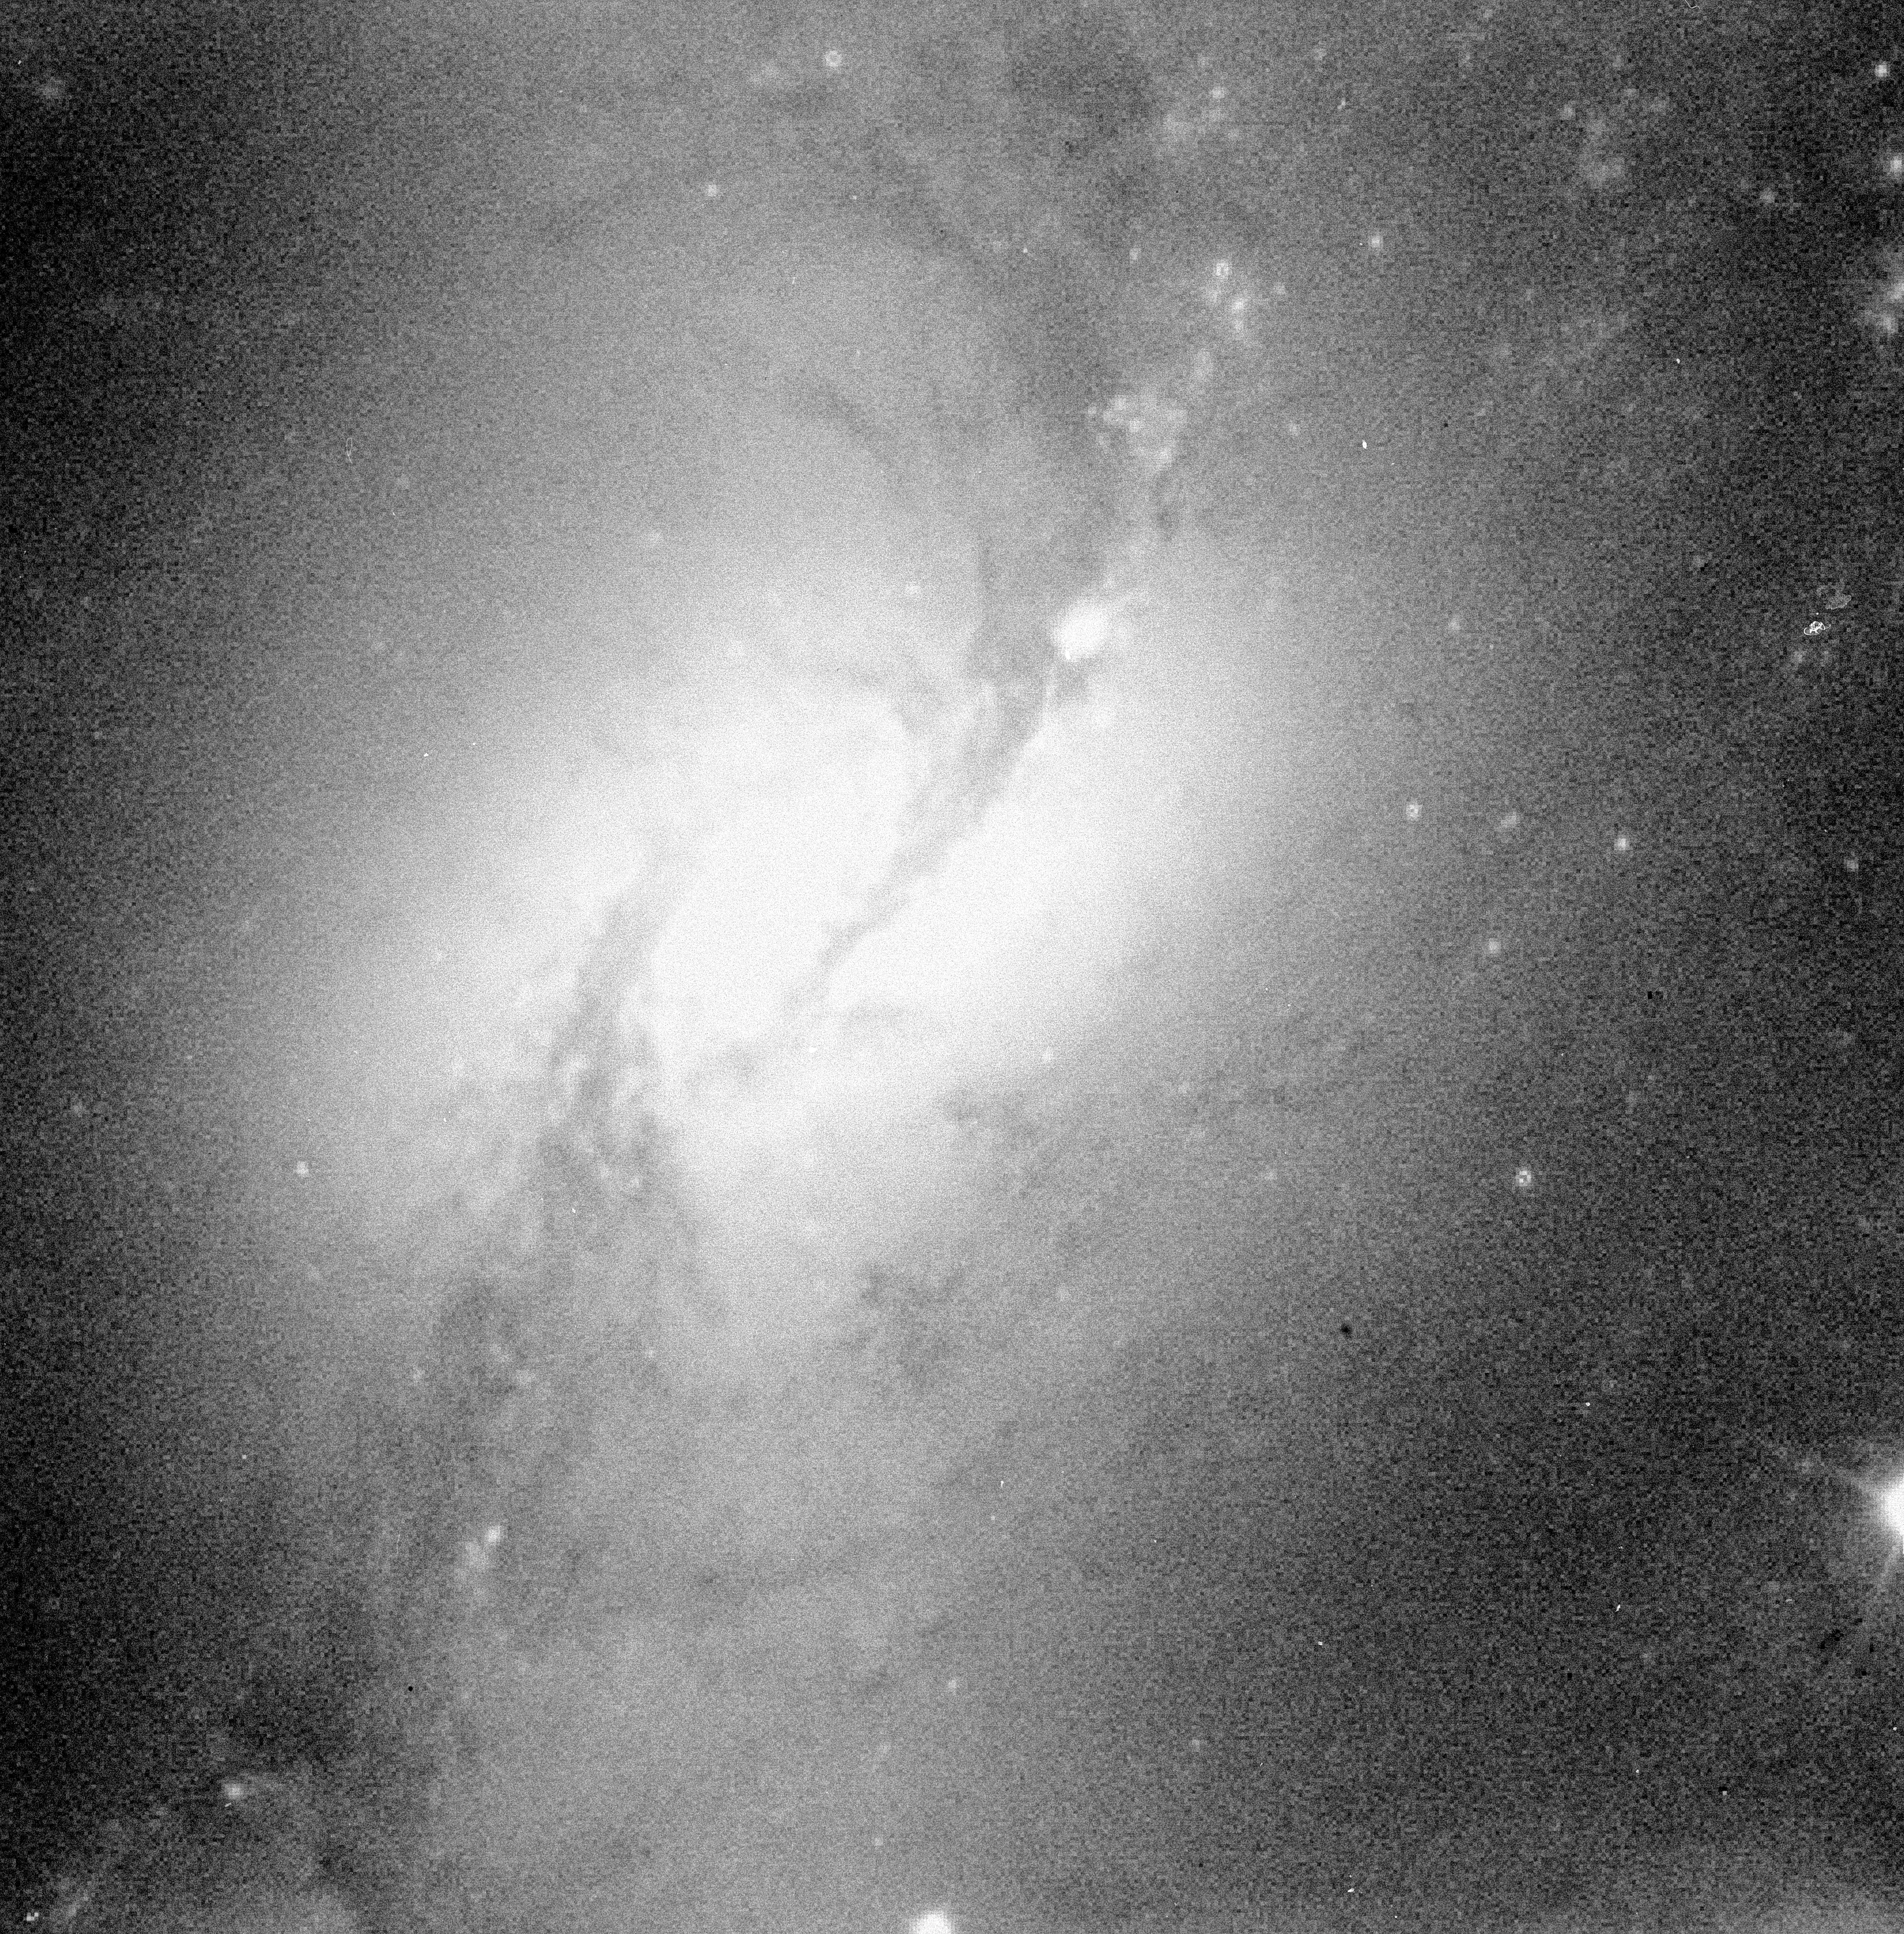

NGC 1365

This image shows the barred spiral galaxy NGC 1365 in the constellation of Fornax.

Credit: ESO